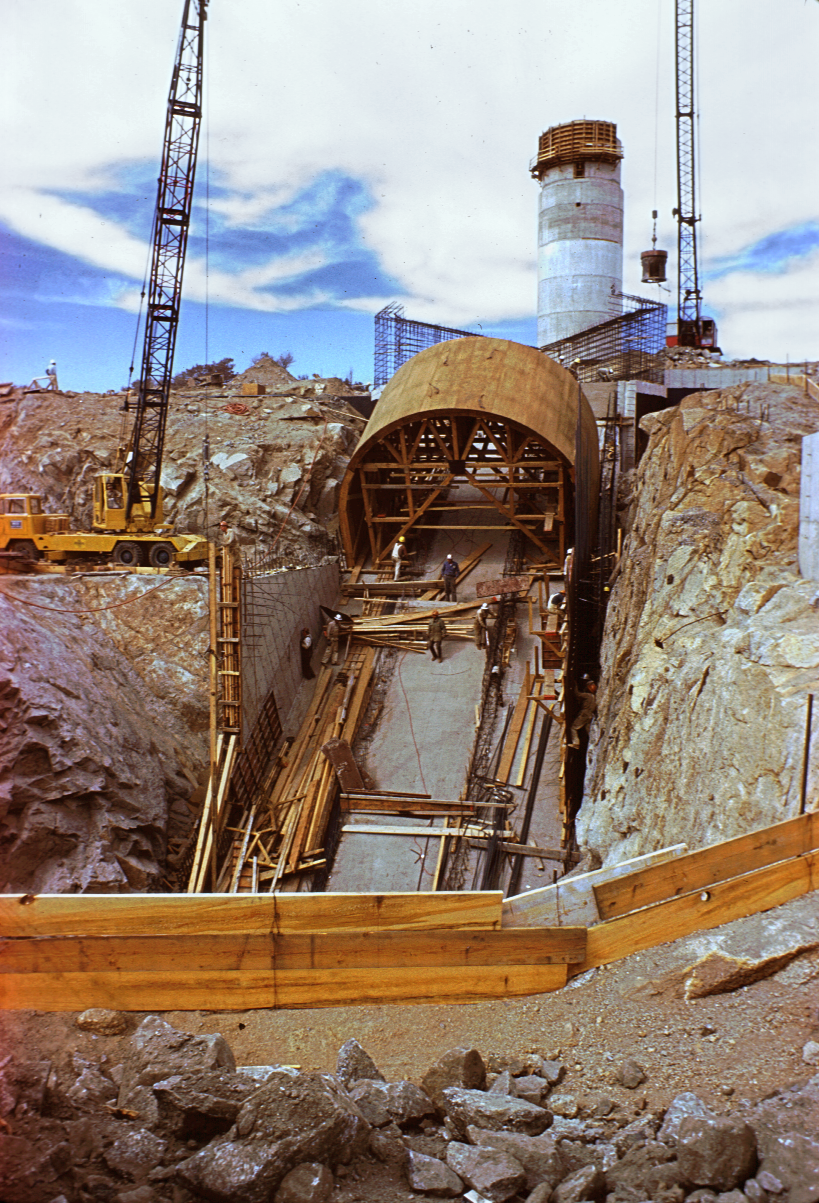

Construction of the McMath

Construction of the McMath solar telescope in May 1961. This telescope, now known as the McMath-Pierce Solar Facility, is the largest solar telescope in the world. This picture is from the collection of Dr E. Carpenter, former director of the University of Arizona's Steward Observatory.

Credit: NOIRLab/NSF/AURA